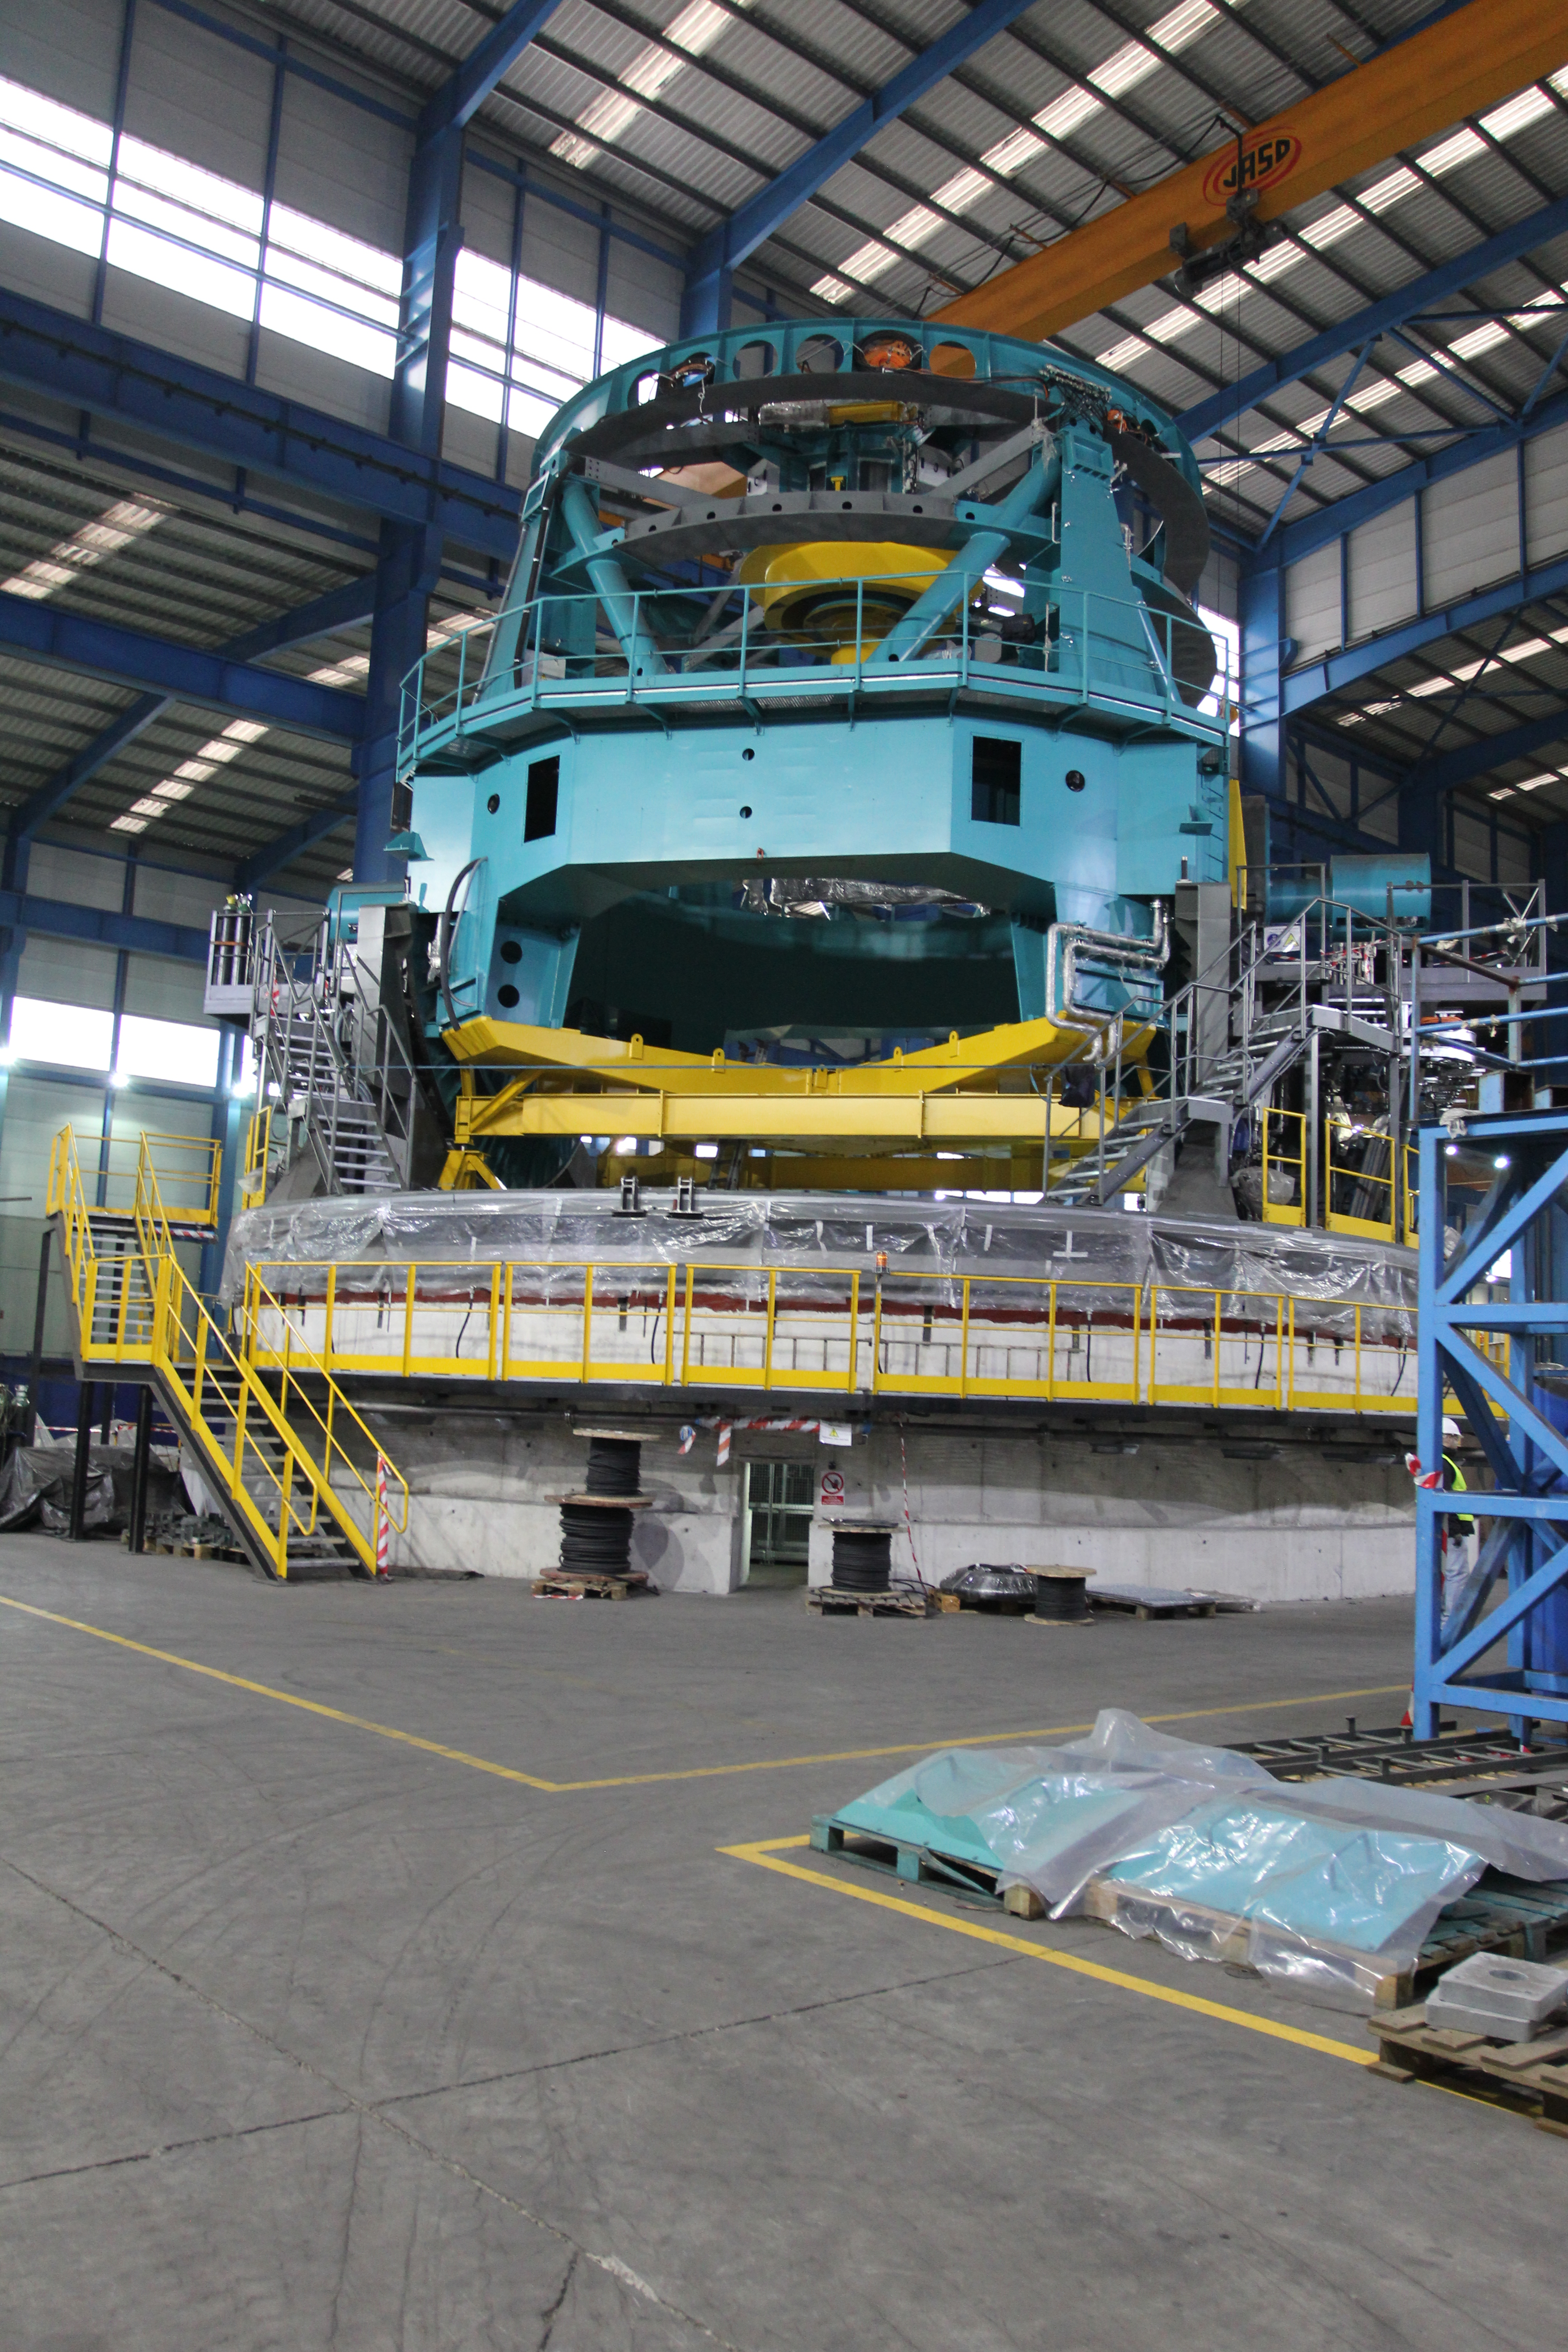

TMA Site Visit

A team from LSST recently returned from a trip to subcontractor Asturfeito, in Spain, to review the factory test plans and procedures that will be used to verify the performance requirements of the Telescope Mount Assembly (TMA). During the next six weeks, subcontractors from all over Europe will meet in the Asturfeito factory to install the support equipment necessary to move the telescope under computer control. Those attending will include specialists in motors, encoders, chillers, cable management systems, and servo control.

Credit: Rubin Observatory/NSF/AURA